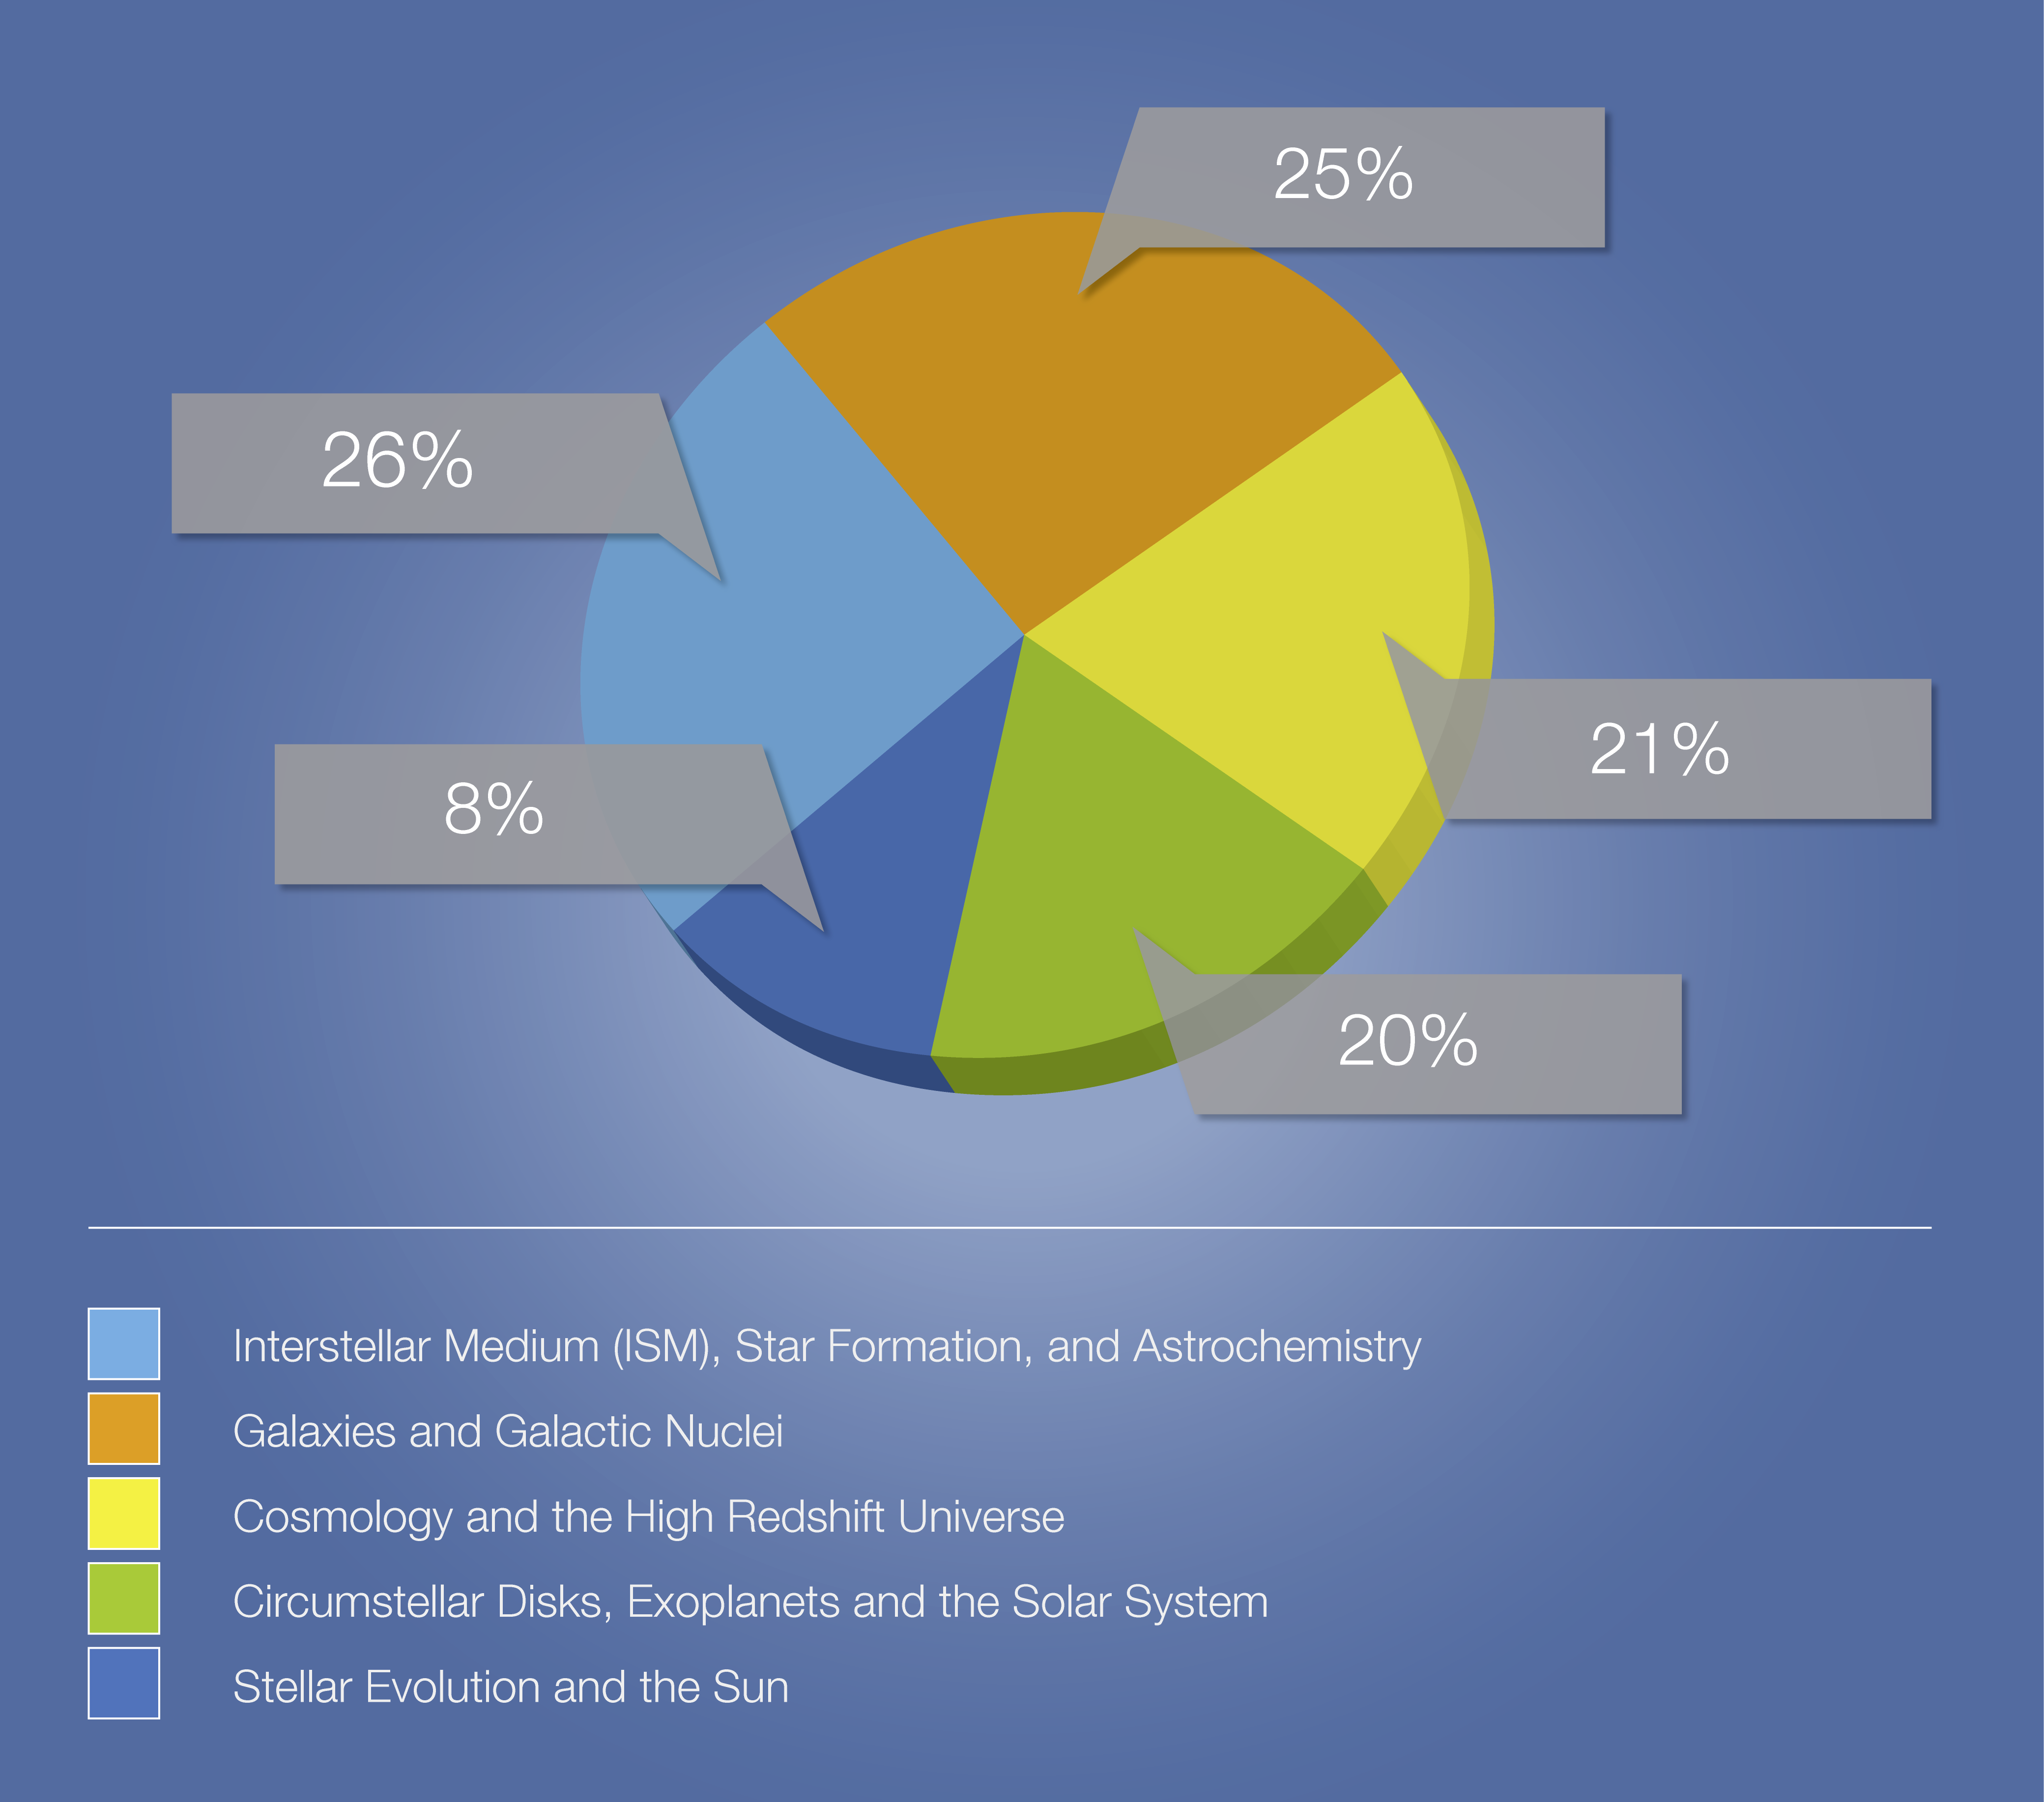

Breakdown of ALMA Cycle 3 proposals by category

This chart shows the distribution of proposals for ALMA Cycle 3 observations broken down according to different categories of astronomical targets.

Credit: ALMA (ESO/NAOJ/NRAO)